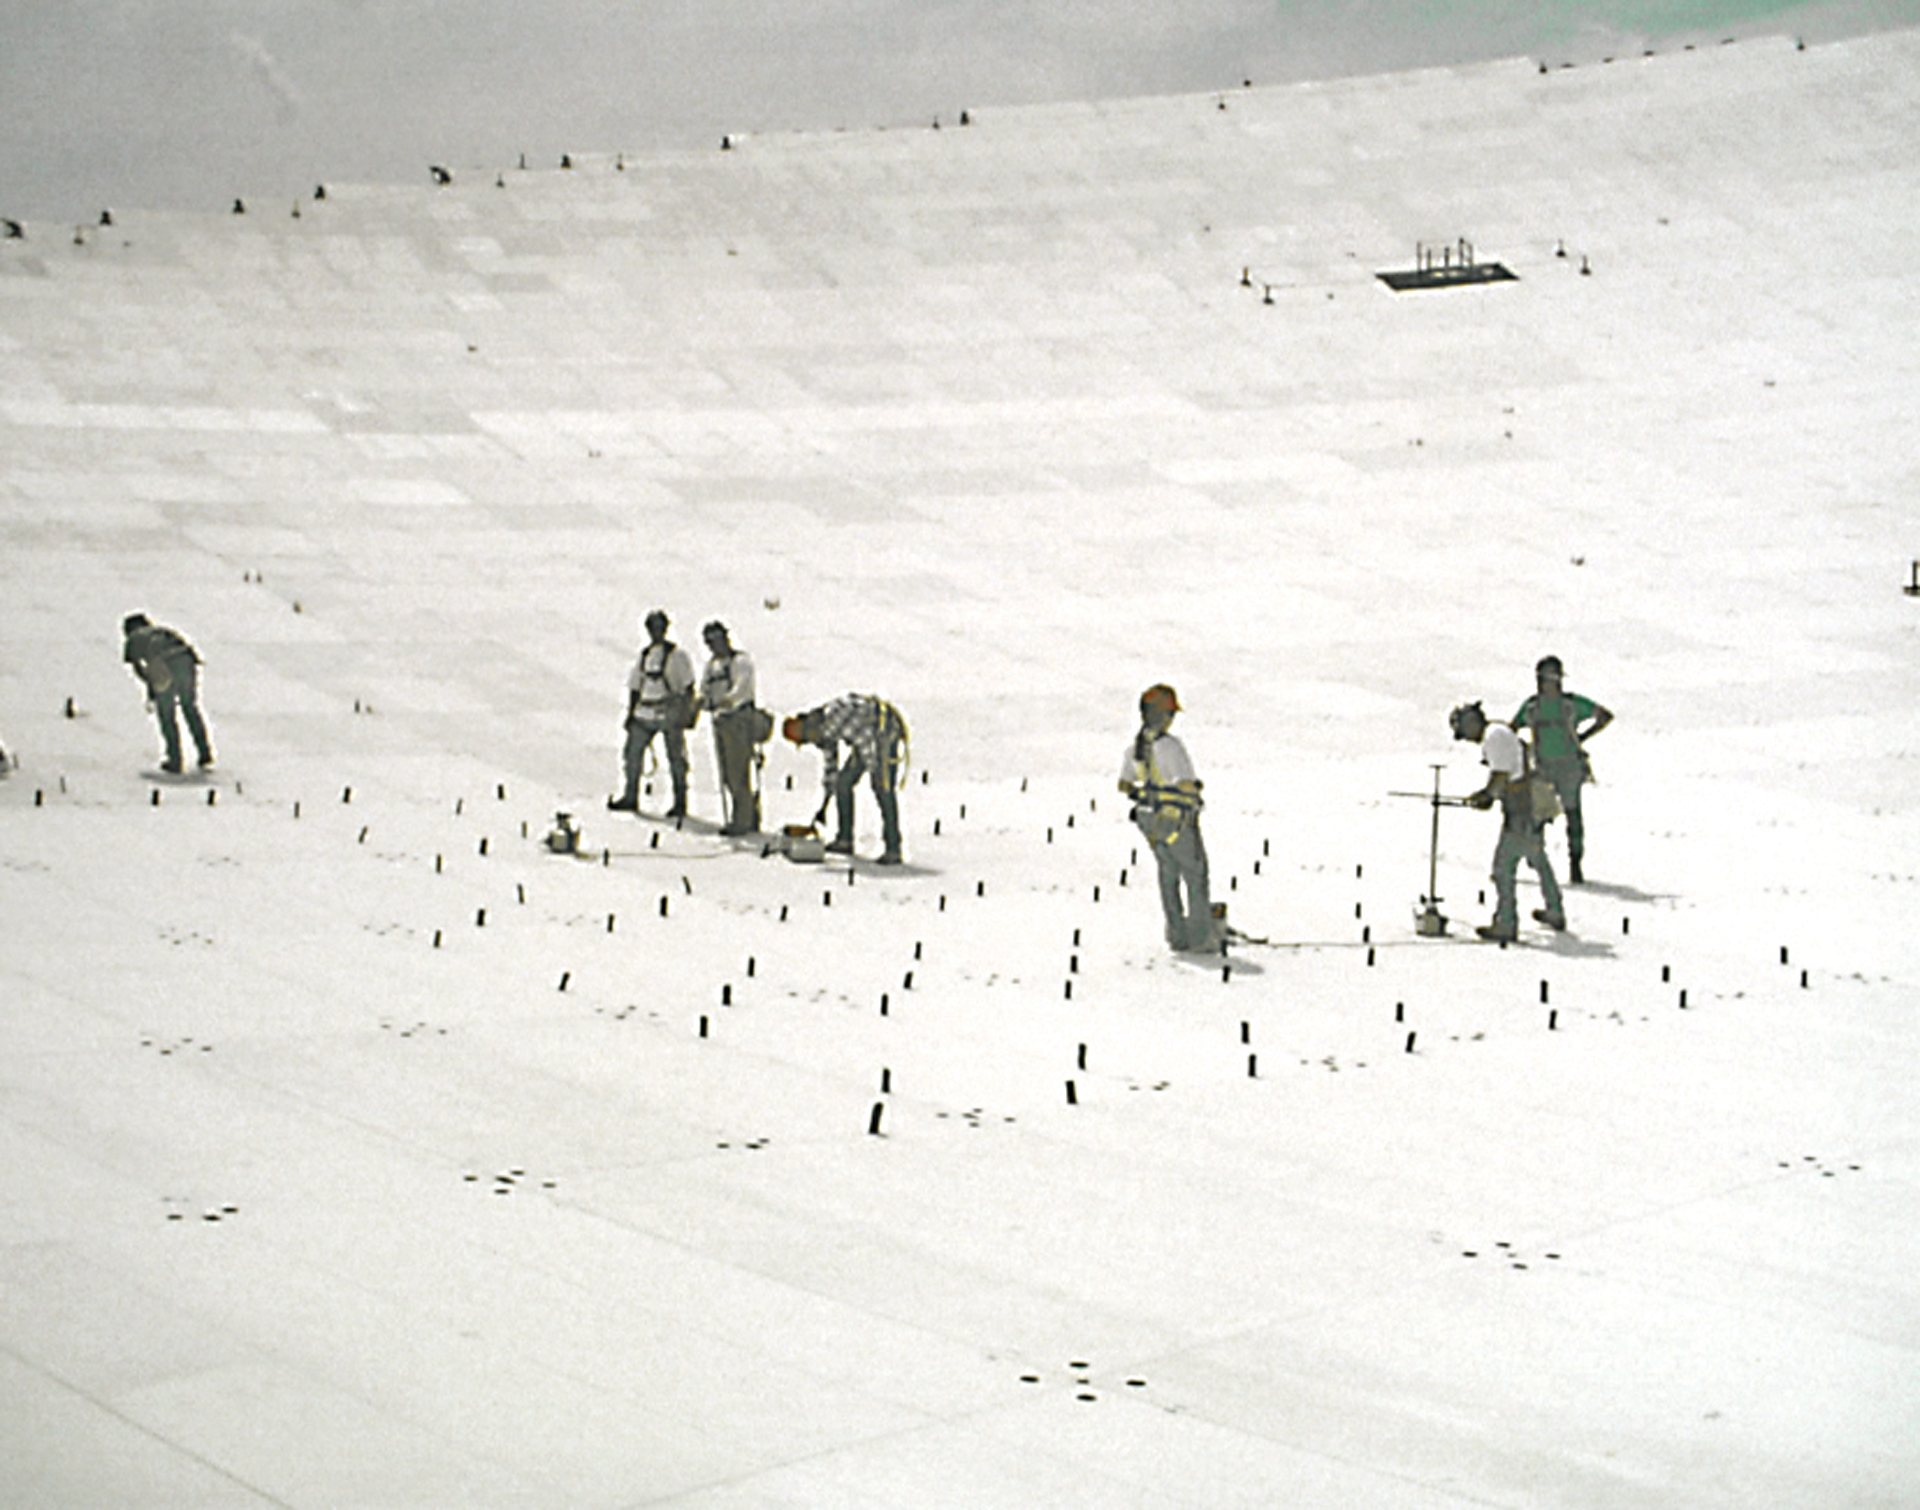

Readjusting the GBT's Surface

Shortly after the Green Bank Telescope (GBT) went online in 2000, measurements of its surface showed that its 2004 aluminum panels needed more tuning to create the dish’s perfect parabolic shape. In an a large group effort, engineers and technicians spent weeks on the 2.3-acre dish manually changing the heights of the corners of each panel until the laser rangefinders mapped a smooth surface. The National Radio Astronomy Observatory built and designed the Green Bank Telescope, but as of October 2016, GBT now operates independently under Green Bank Observatory.

Credit: NRAO/AUI/NSF